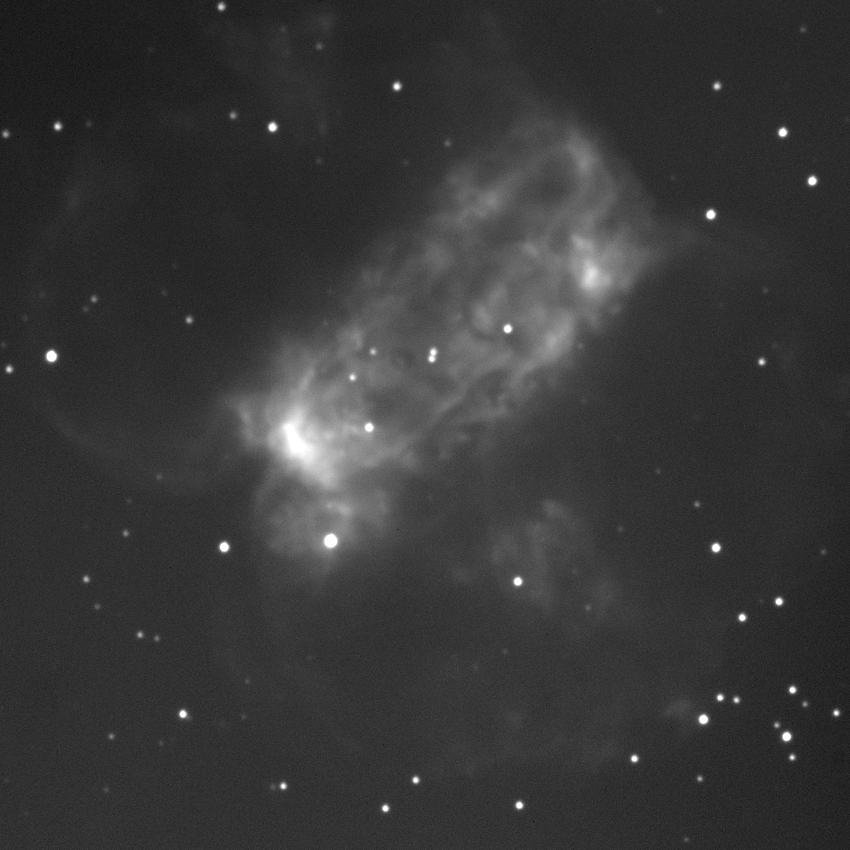

Planetary nebula M76 (NGC 650 and NGC 651)

This is a two-minute exposure taken on the night of September 1st 1994 (UT of observation 02/09/94:07:20). This photograph shows a region 170 arc seconds square which has been compressed in brightness (approximately a double logarithm) to show both bright and faint features. Observing conditions during this phase of the commissioning were not ideal, but this image has a "seeing" measurement (average FWHM of several stars) of about 0.9 arc seconds. The image has not been re-oriented to remove either the CCD orientation or the field rotation of the altitude-azimuth design of the WIYN telescope: NW is up, SE to the right. About this object The planetary nebula M76 was given two NGC numbers because Herschel believed it to be an unresolved double nebula. It is one of the faintest Messier objects, with an integrated visual magnitude fainter than 12 and generally low surface brightness. The sharp edges of the central rectangular portion contrast with the large wisp-like extensions appearing as two overlapping ellipses centered on the short axis of the rectangle. The central star is still visible at a photographic magnitude of 16.5, and is variously sized from 0.6 solar masses to 0.9 solar masses at temperatures from below 100,000K to above 170,000K. Combining the observed morphology with measurements of the velocity field across the nebula, it becomes quite difficult to construct a physical model for just how this central star ejected its envelope. The two current best suggestions are a double coaxial toroid, and a distorted double coaxial toroid on the surface of a cone. Both models have some trouble reproducing both the surface brightness variations and the velocity structure, but the conical model is slightly better. Conical ejection could be due to rotation of the stellar envelope, to preferential ejection along the magnetic poles of an oblique rotator, to the structure of the extended pre-planetary phase being frozen-in, or even to the effect of a common-envelope close binary. Clearly, an explanation is not yet forthcoming, and M76 continues to be one of the more interesting and attractive planetary nebulae in the sky. Location: 01 38.8 +57 19 (1950.0), distance: about 2500 light-years, Size: about 0.7 light-years across.

Credit: D.Sawyer, A.McDonald/WIYN/NOIRLab/NSF